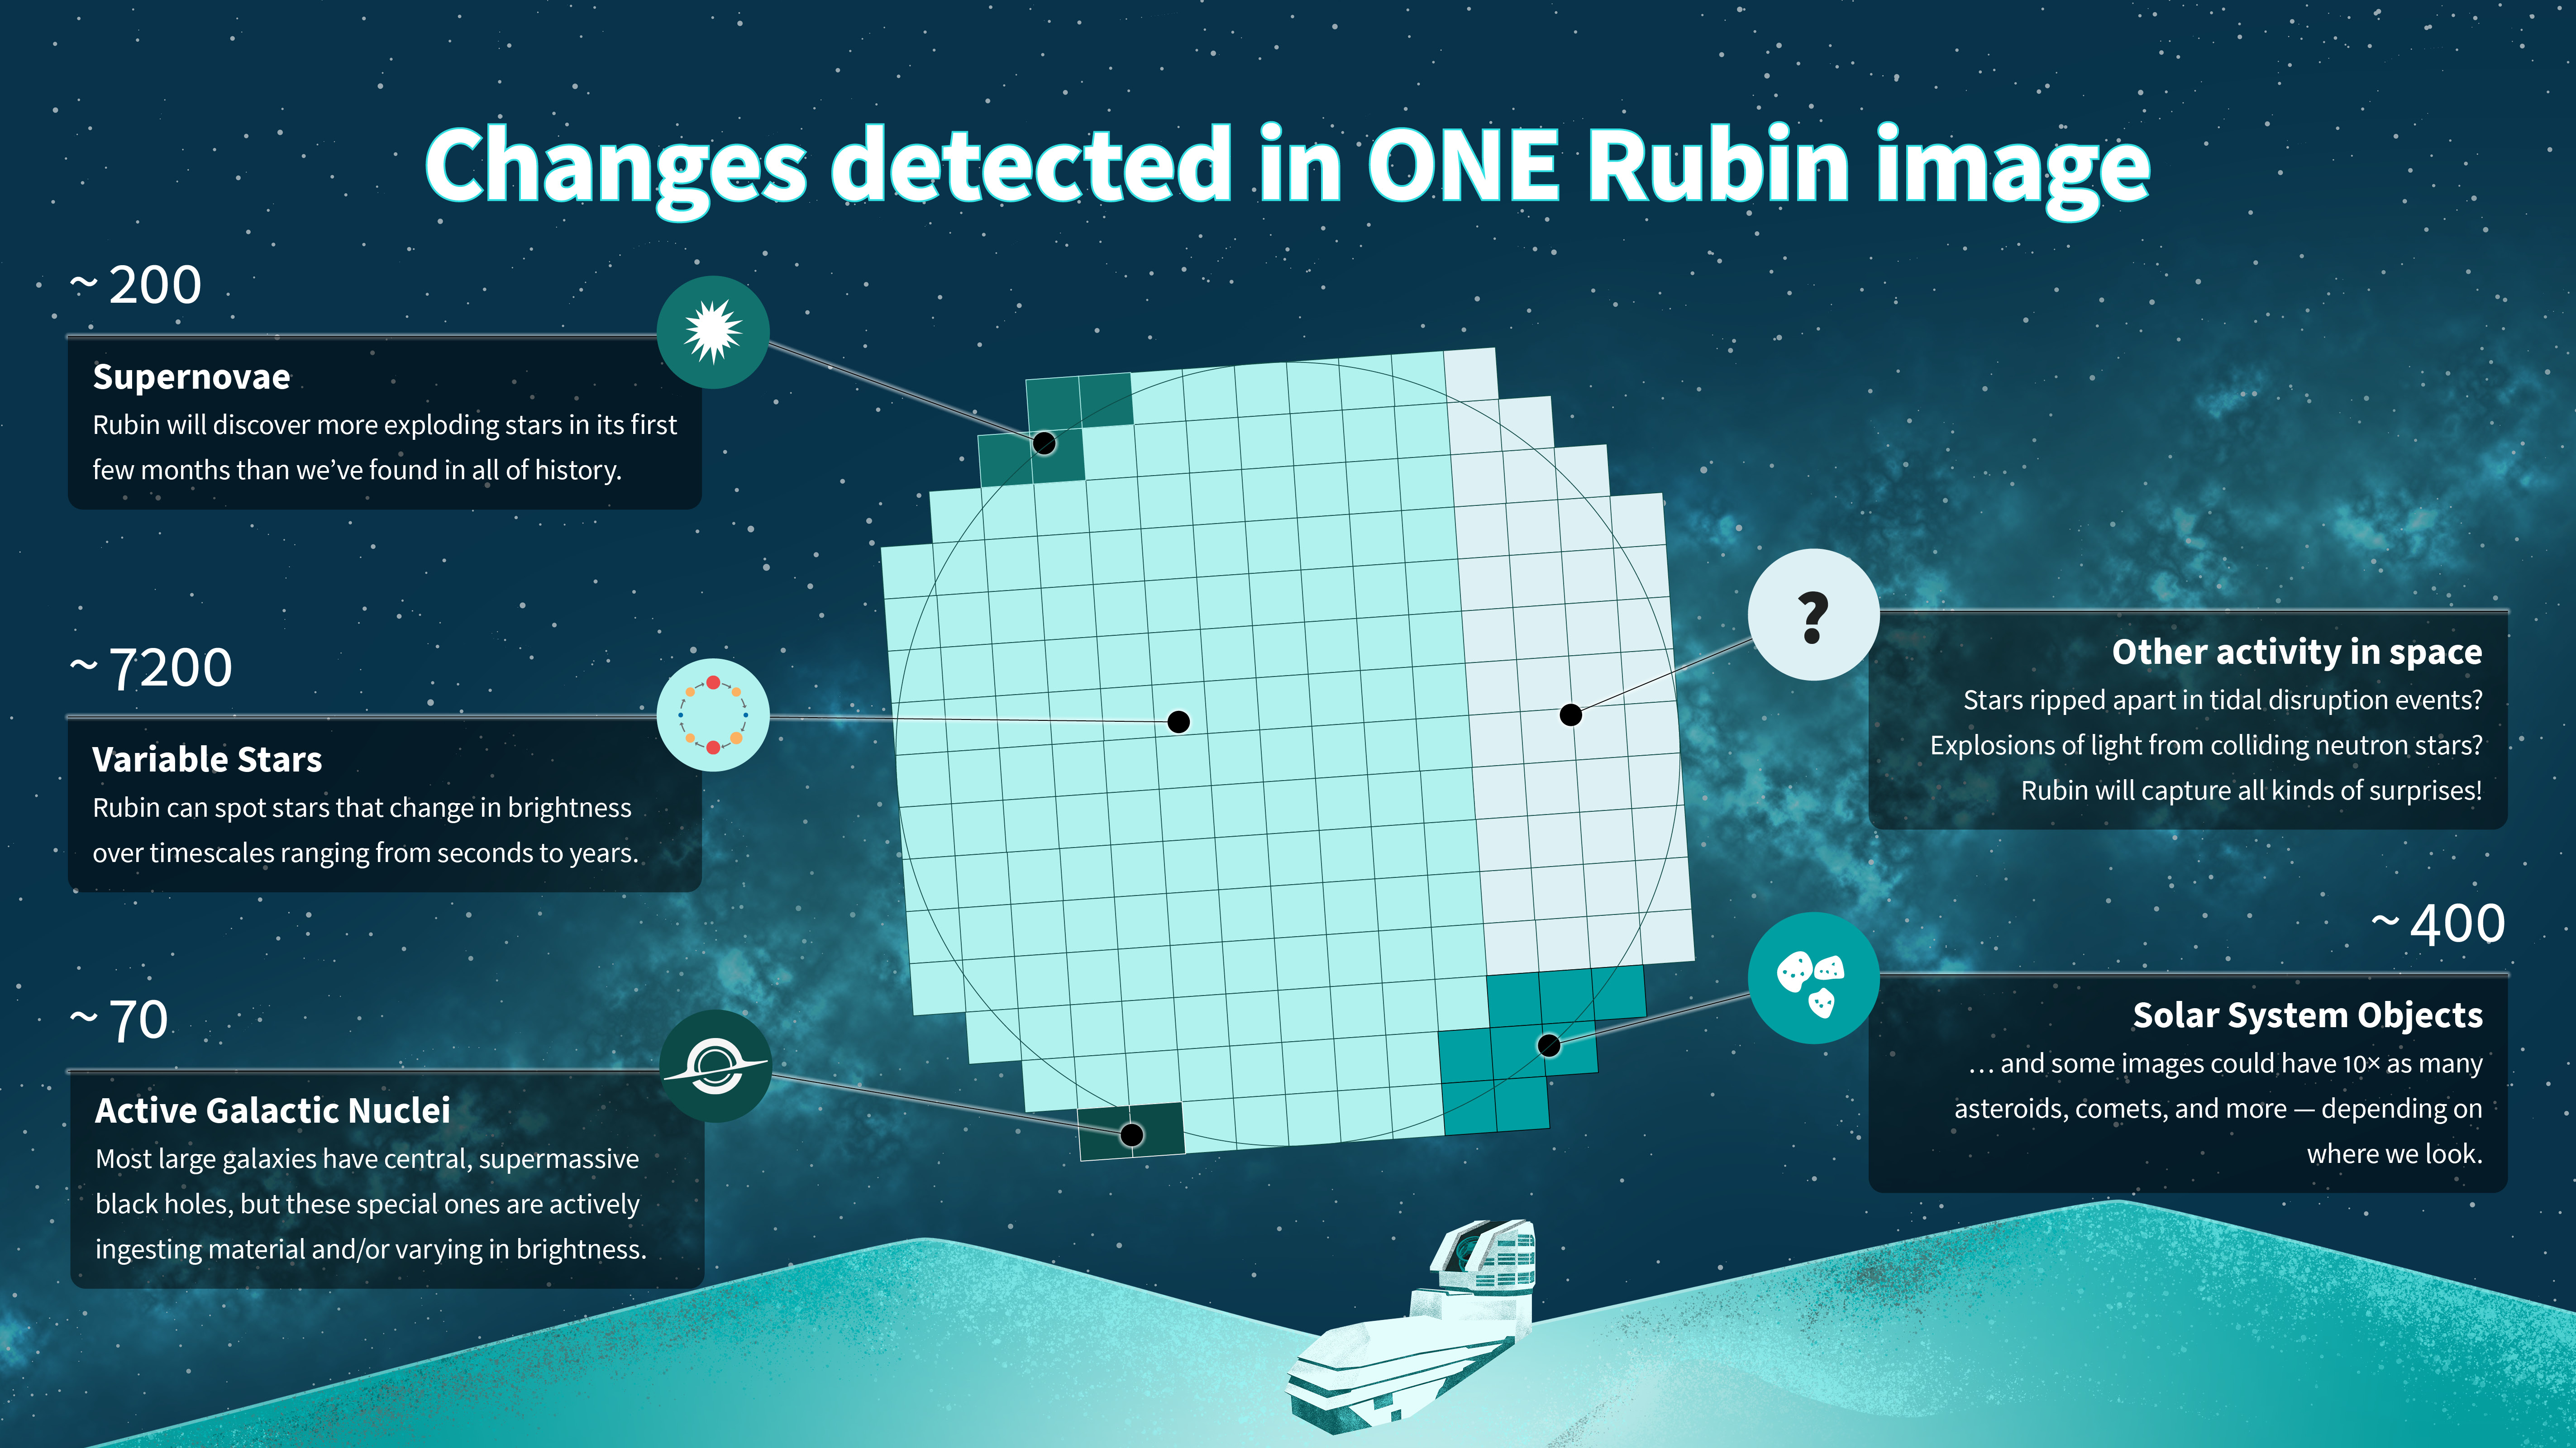

A single NSF–DOE Rubin Observatory image will reveal thousands of changing objects in the night sky

A single NSF–DOE Rubin Observatory image will reveal thousands of changing objects in the night sky. This infographic shows approximately how many objects of each type scientists expect to find in each Rubin image.

Credit: NSF–DOE Rubin Observatory/NOIRLab/SLAC/AURA